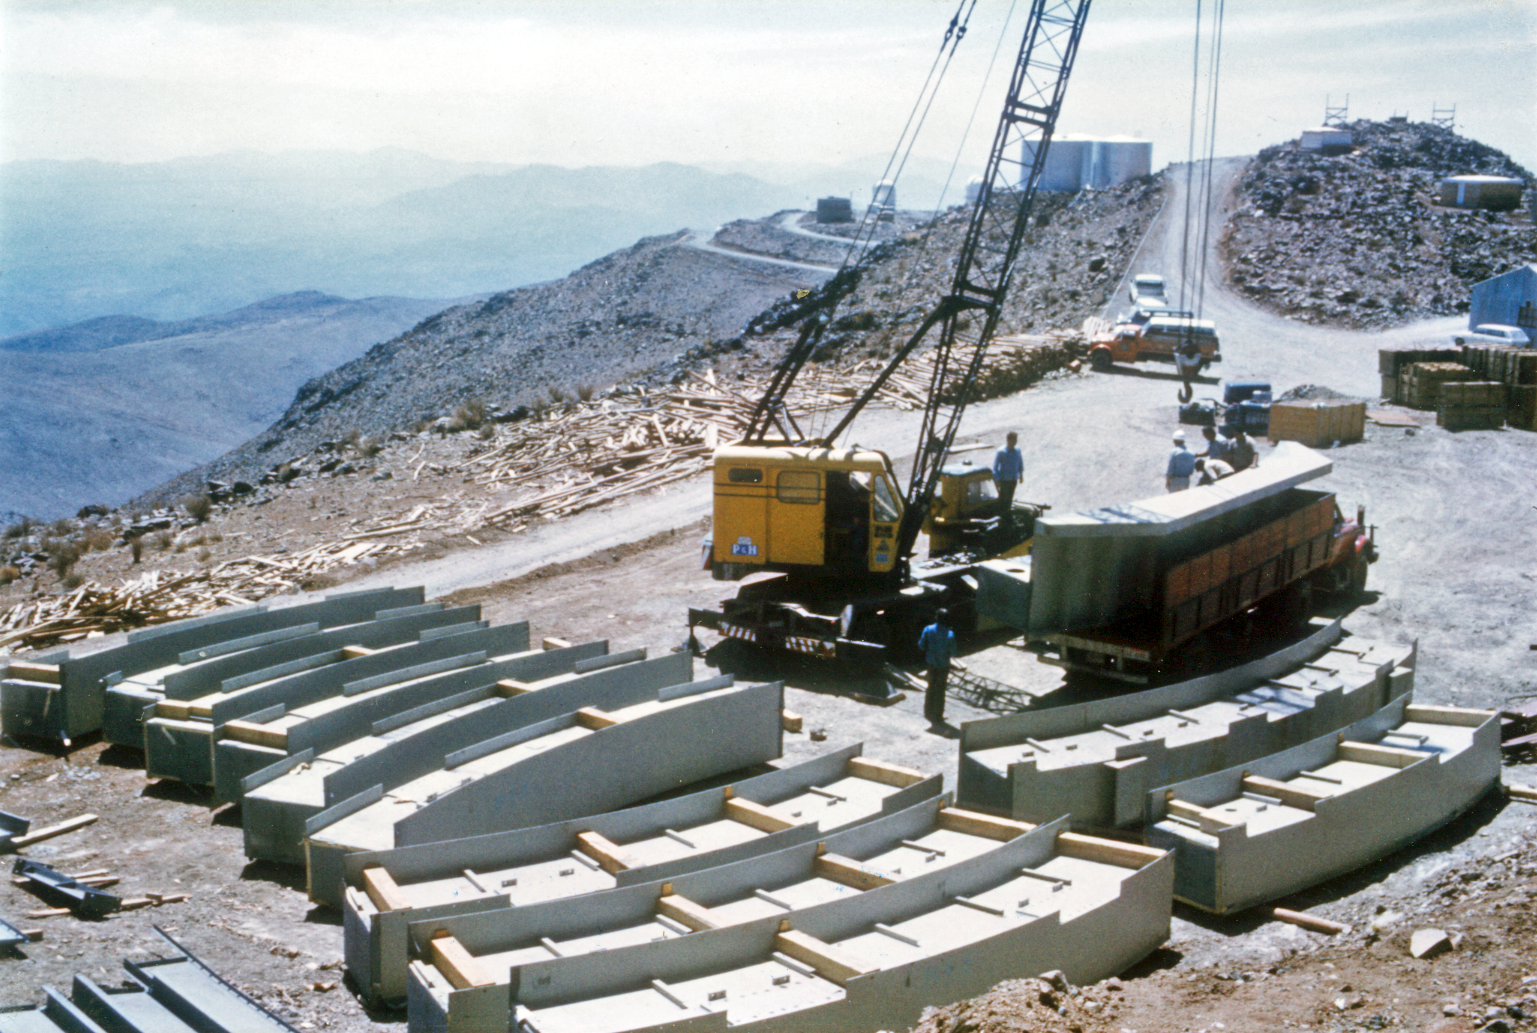

Construction of the ESO 3.6-metre telescope dome

Dome beams segments laid out for the construction of the ESO 3.6-metre telescope dome in 1975 at La Silla.

Credit: ESO